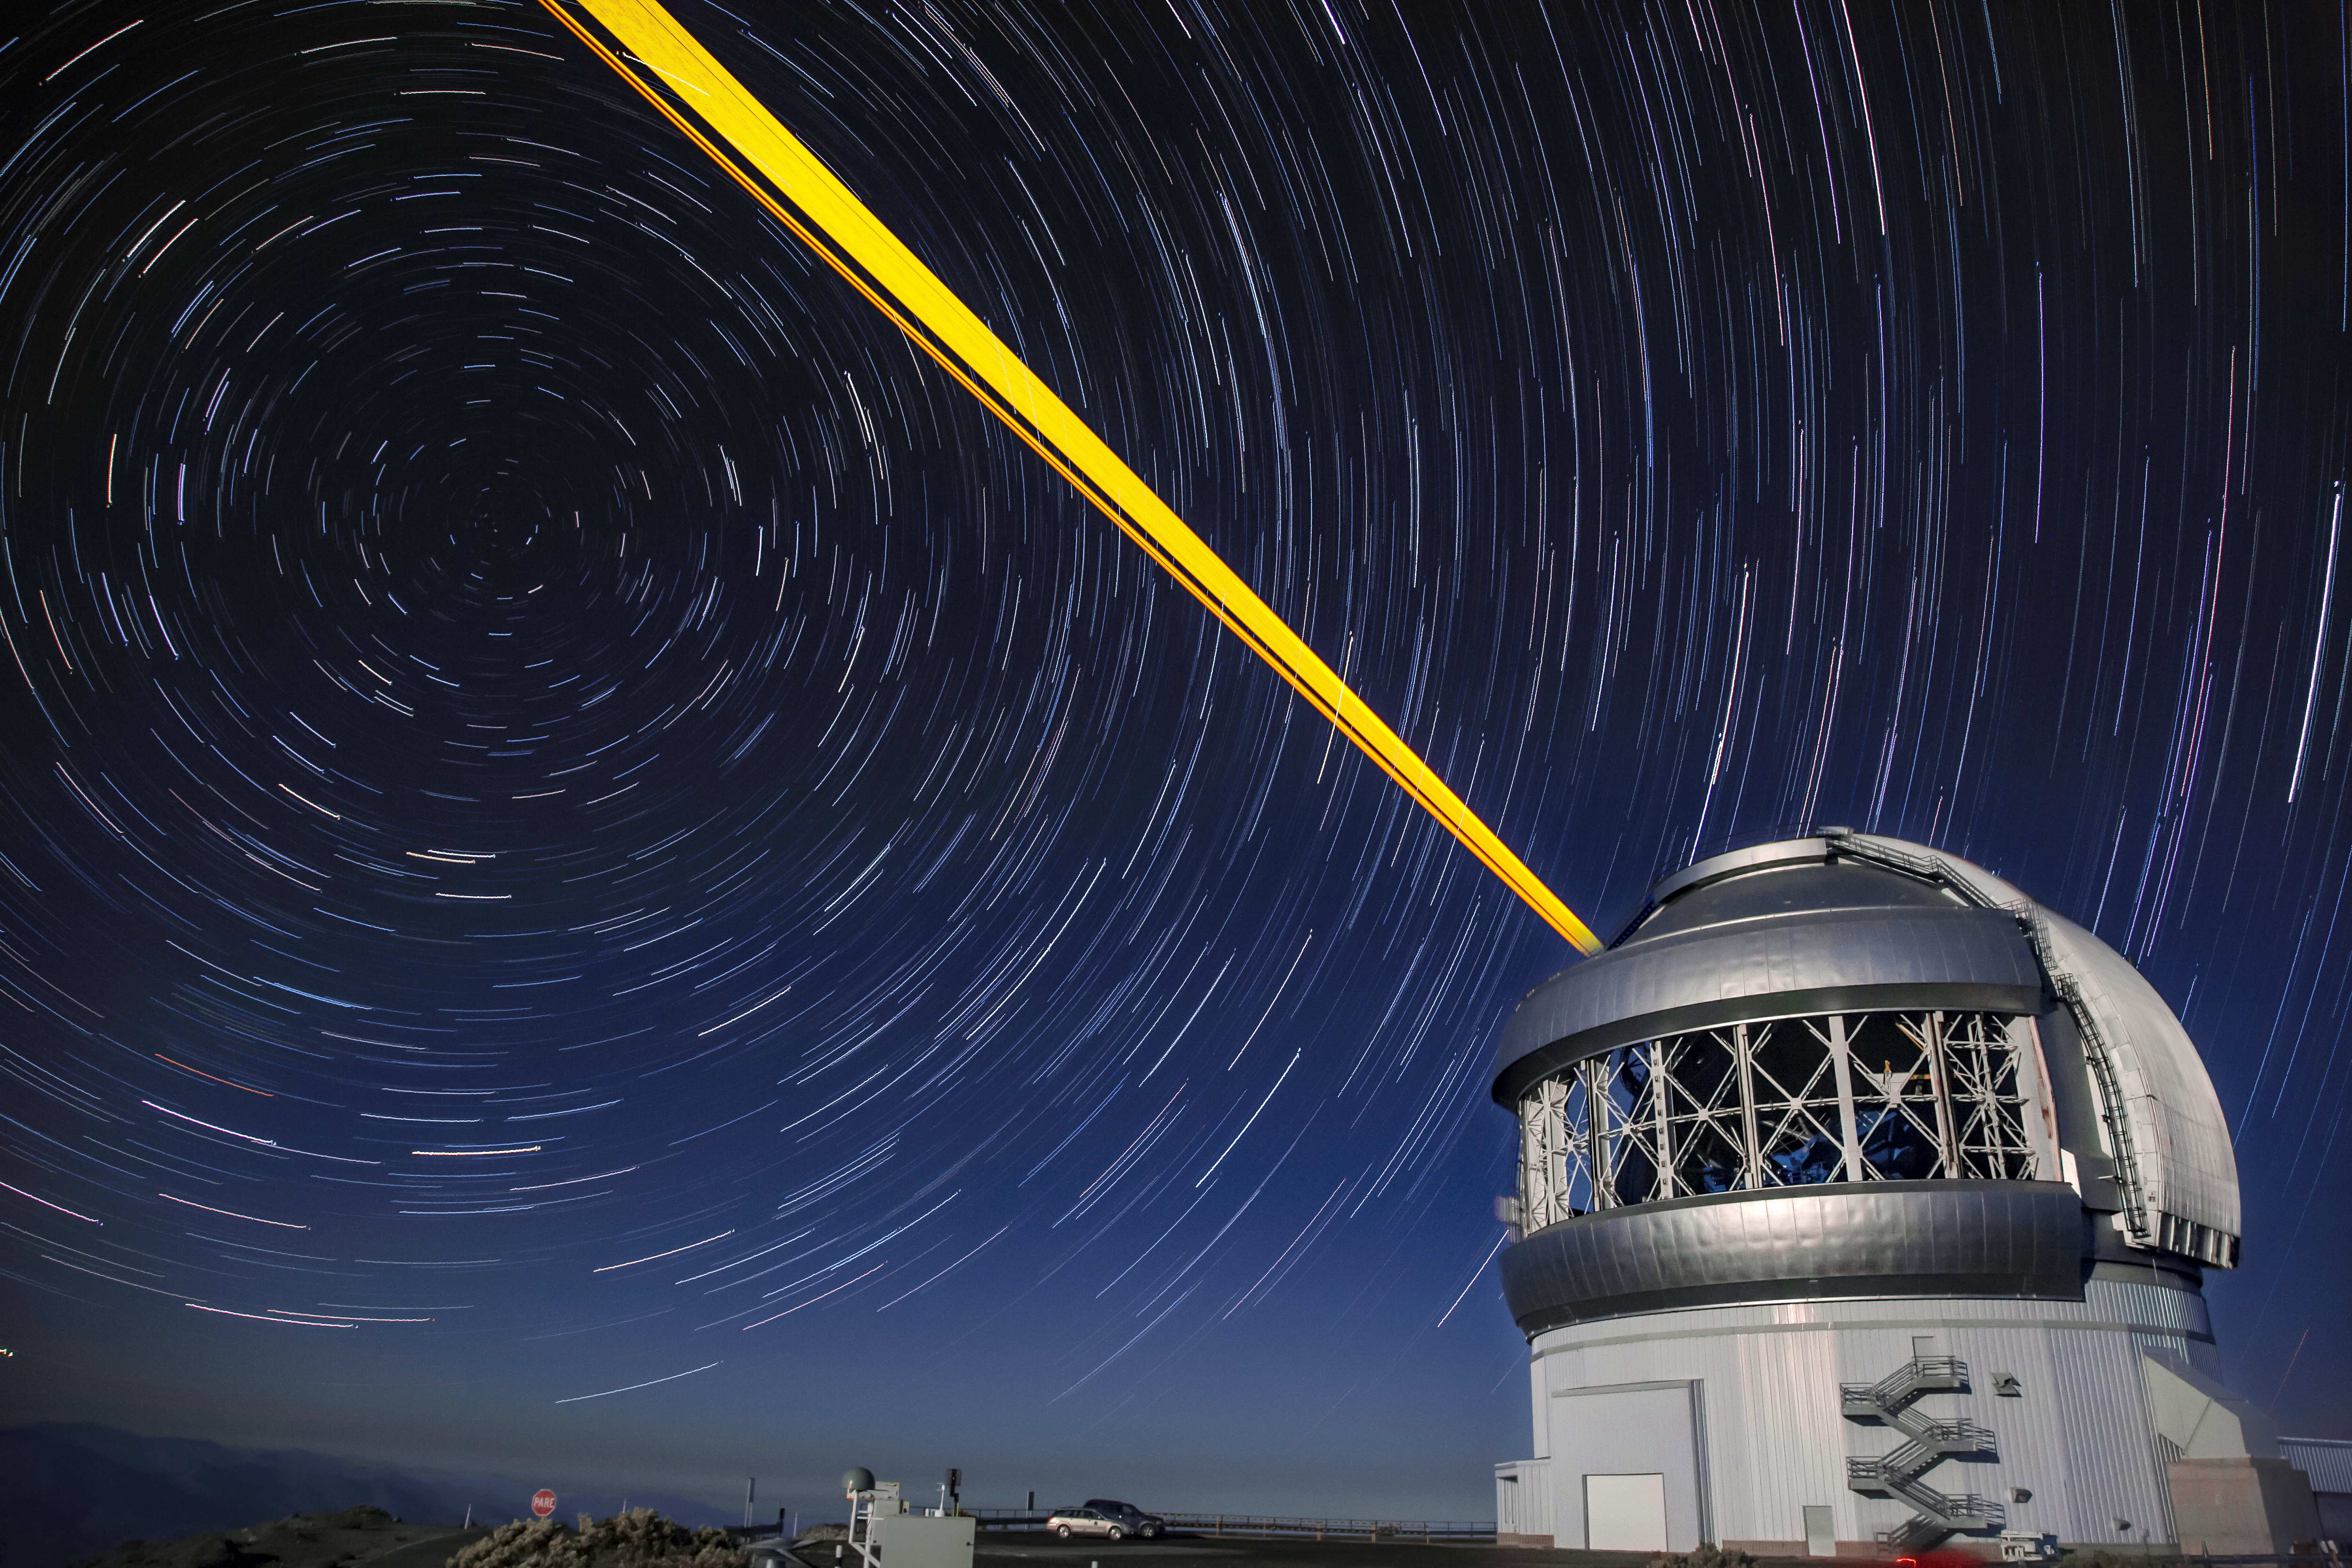

Star Trails Over Gemini South

This photo shows many stars trailing across the night sky over the course of a long exposure, but you can also see Gemini South's laser guide star system in action. The laser interacts with particles in the Earth's upper atmosphere and allow for real-time corrections of the telescope's optics to compensate for atmospheric turbulence. Gemini South is a part of the International Gemini Observatory, a program of NSF NOIRLab.

Credit: International Gemini Observatory/NOIRLab/AURA/NSF/M. Paredes